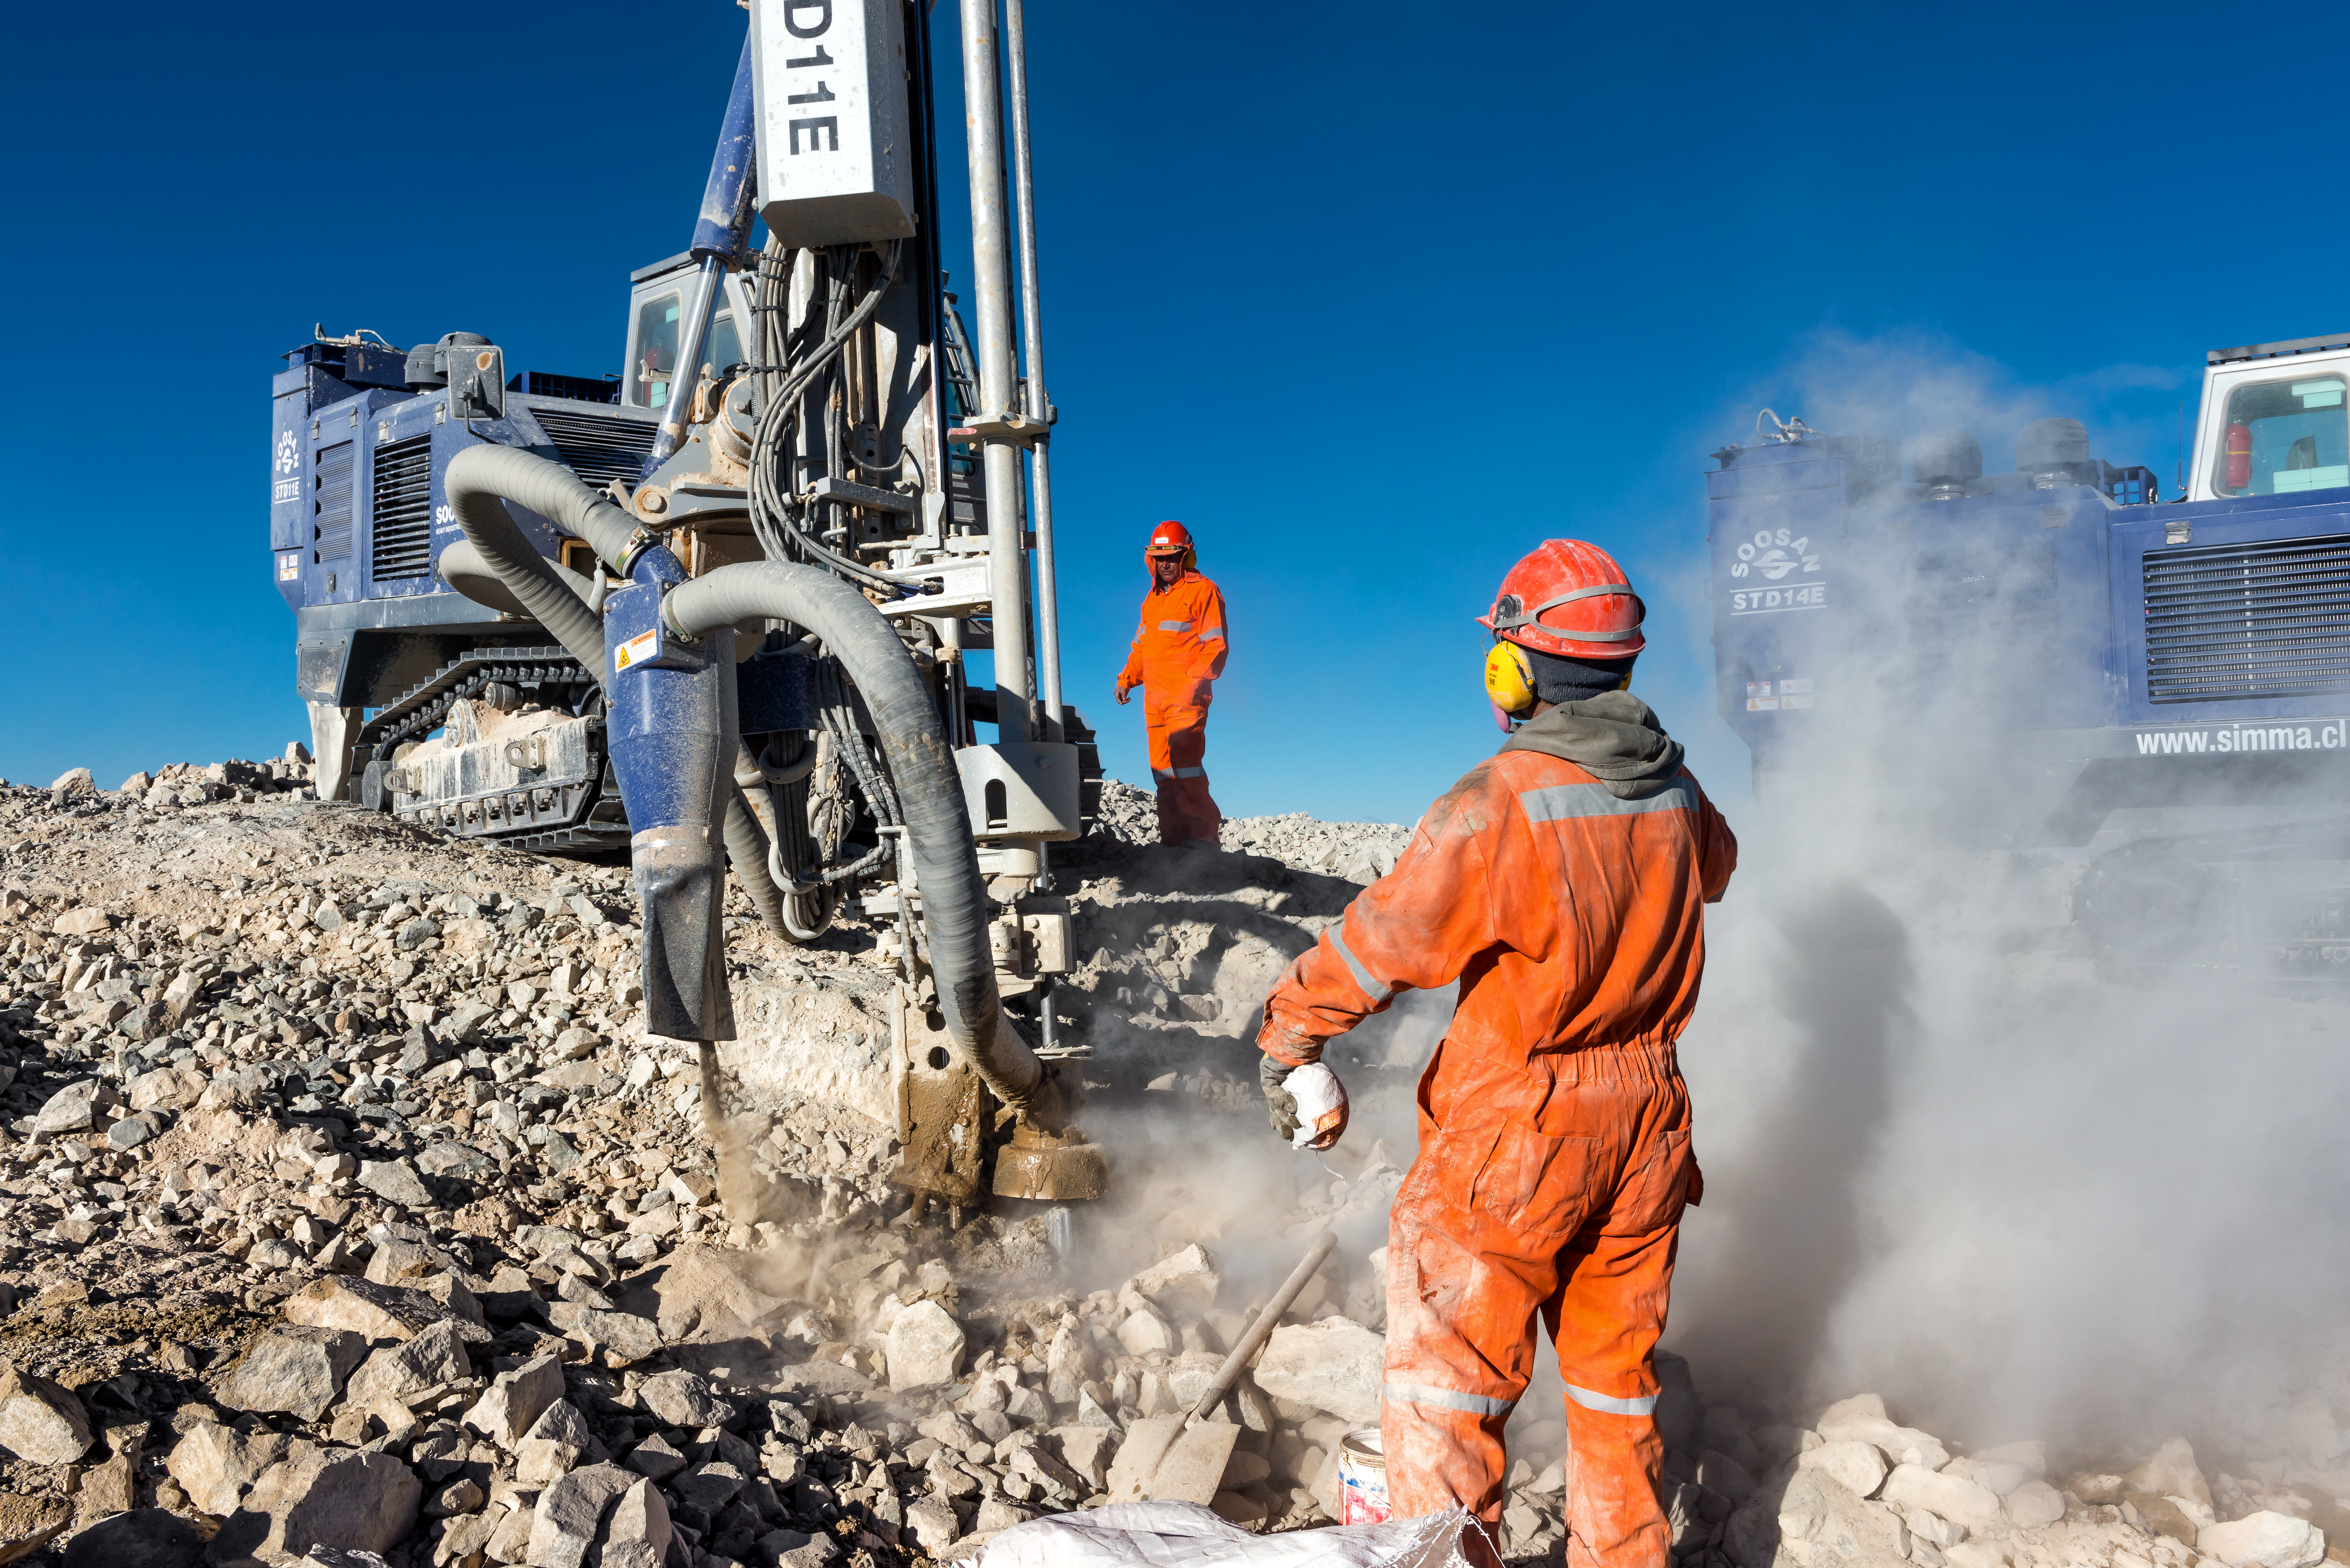

Drilling in progress

A drilling vehicle and workers on Cerro Armazones.

Credit: P. Pardo Ávalos/ESO